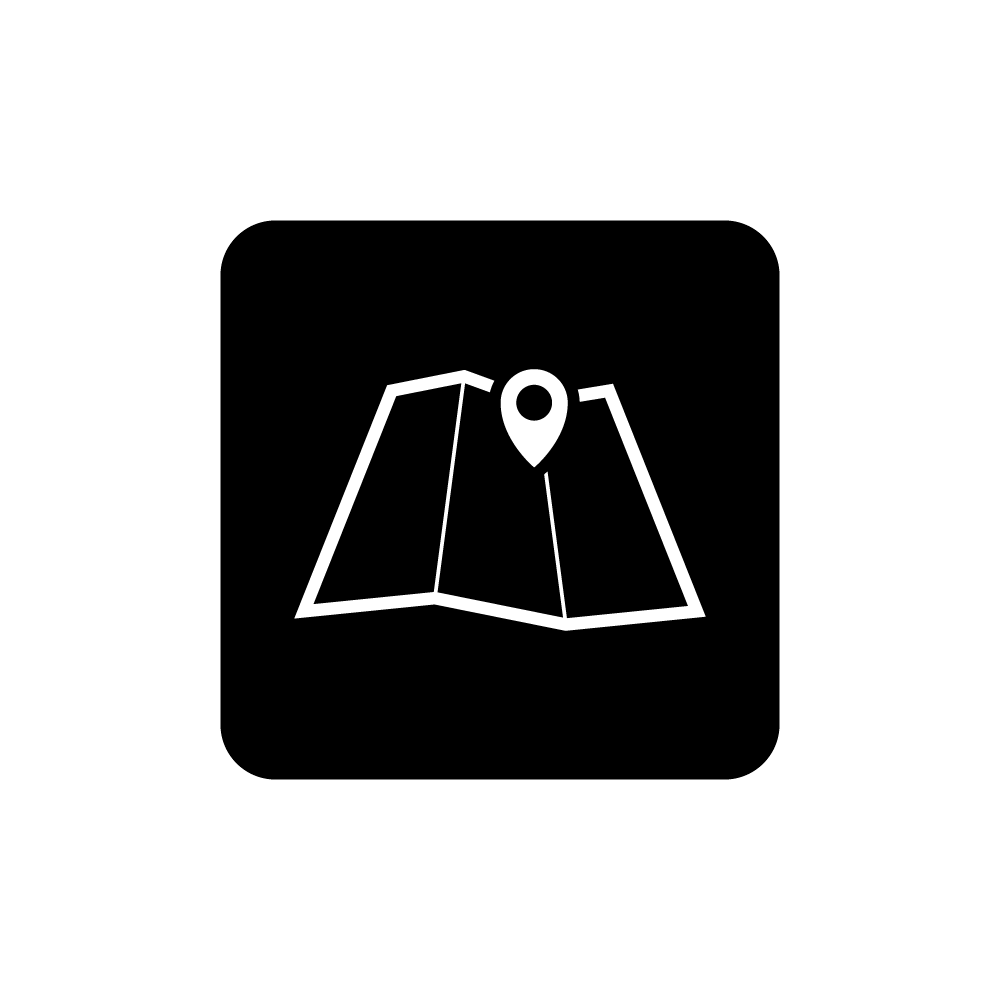

Rubin Map Icon

Black and white icon of a map.

Credit: RubinObs/NOIRLab/SLAC/NSF/DOE/AURA